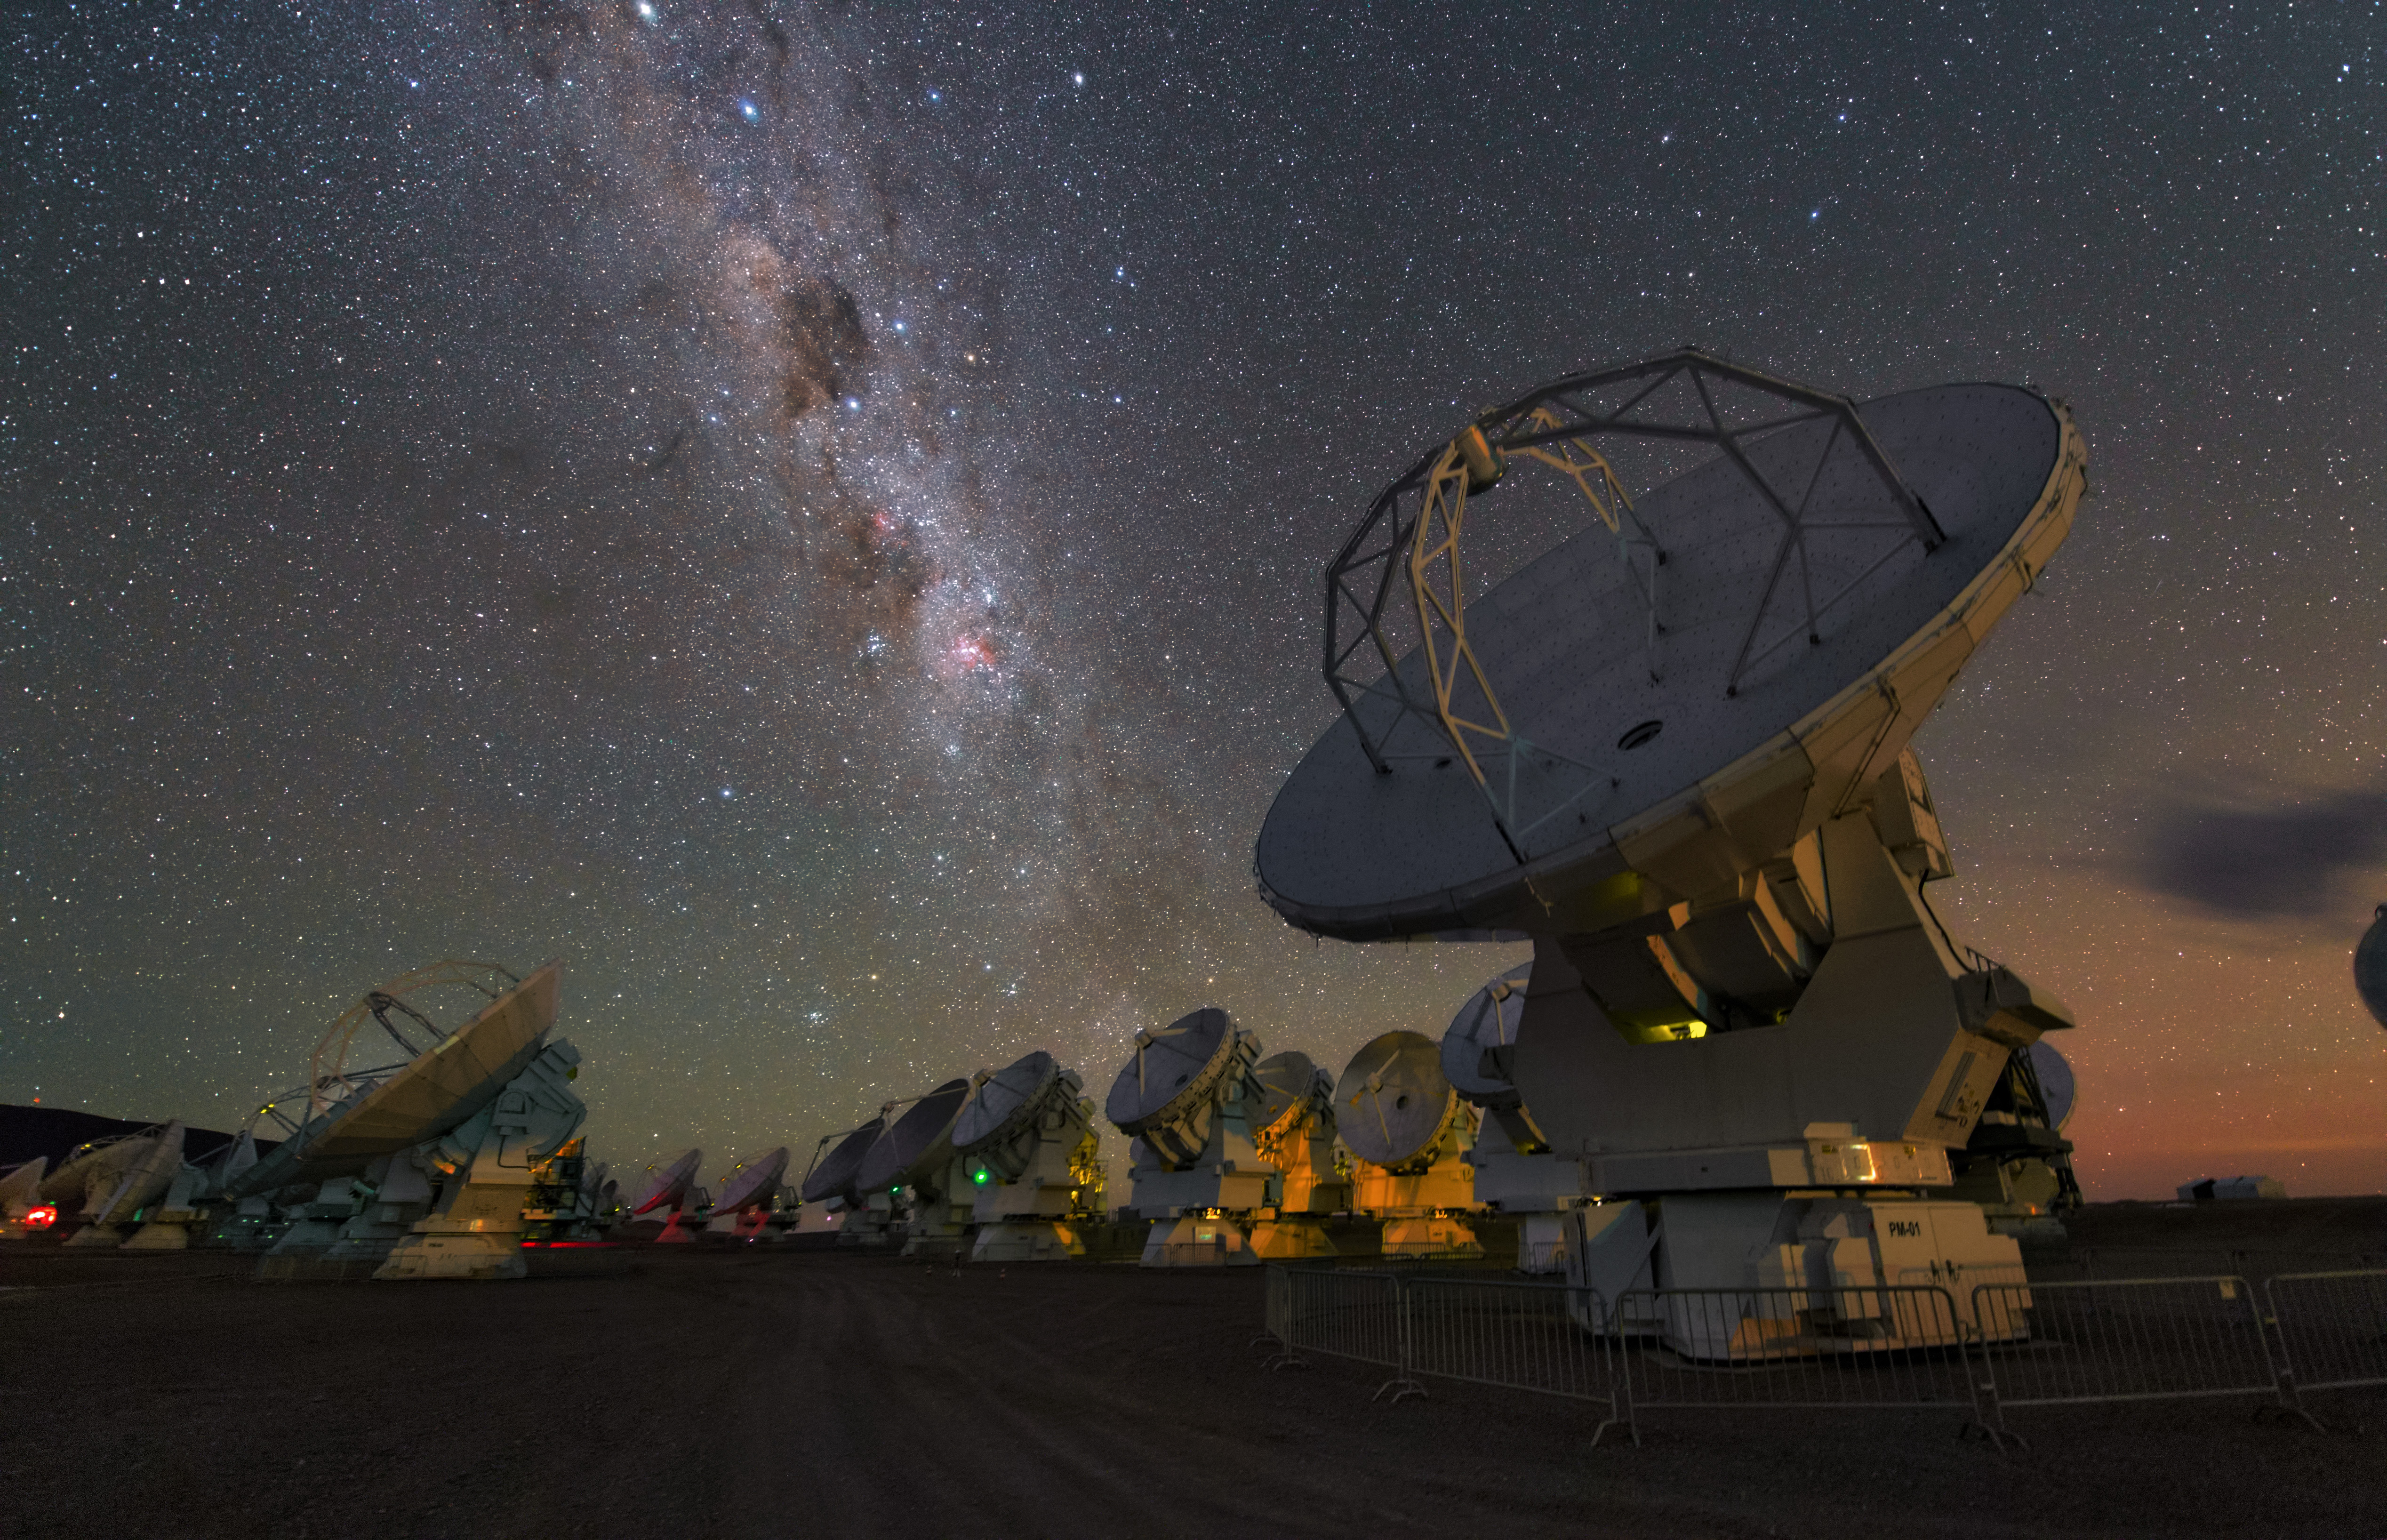

A whole group of ALMA antennas

A whole group of ALMA antennas was collected on this HD image, while they are observing the night sky.

Credit: Y. Beletsky (ESO)